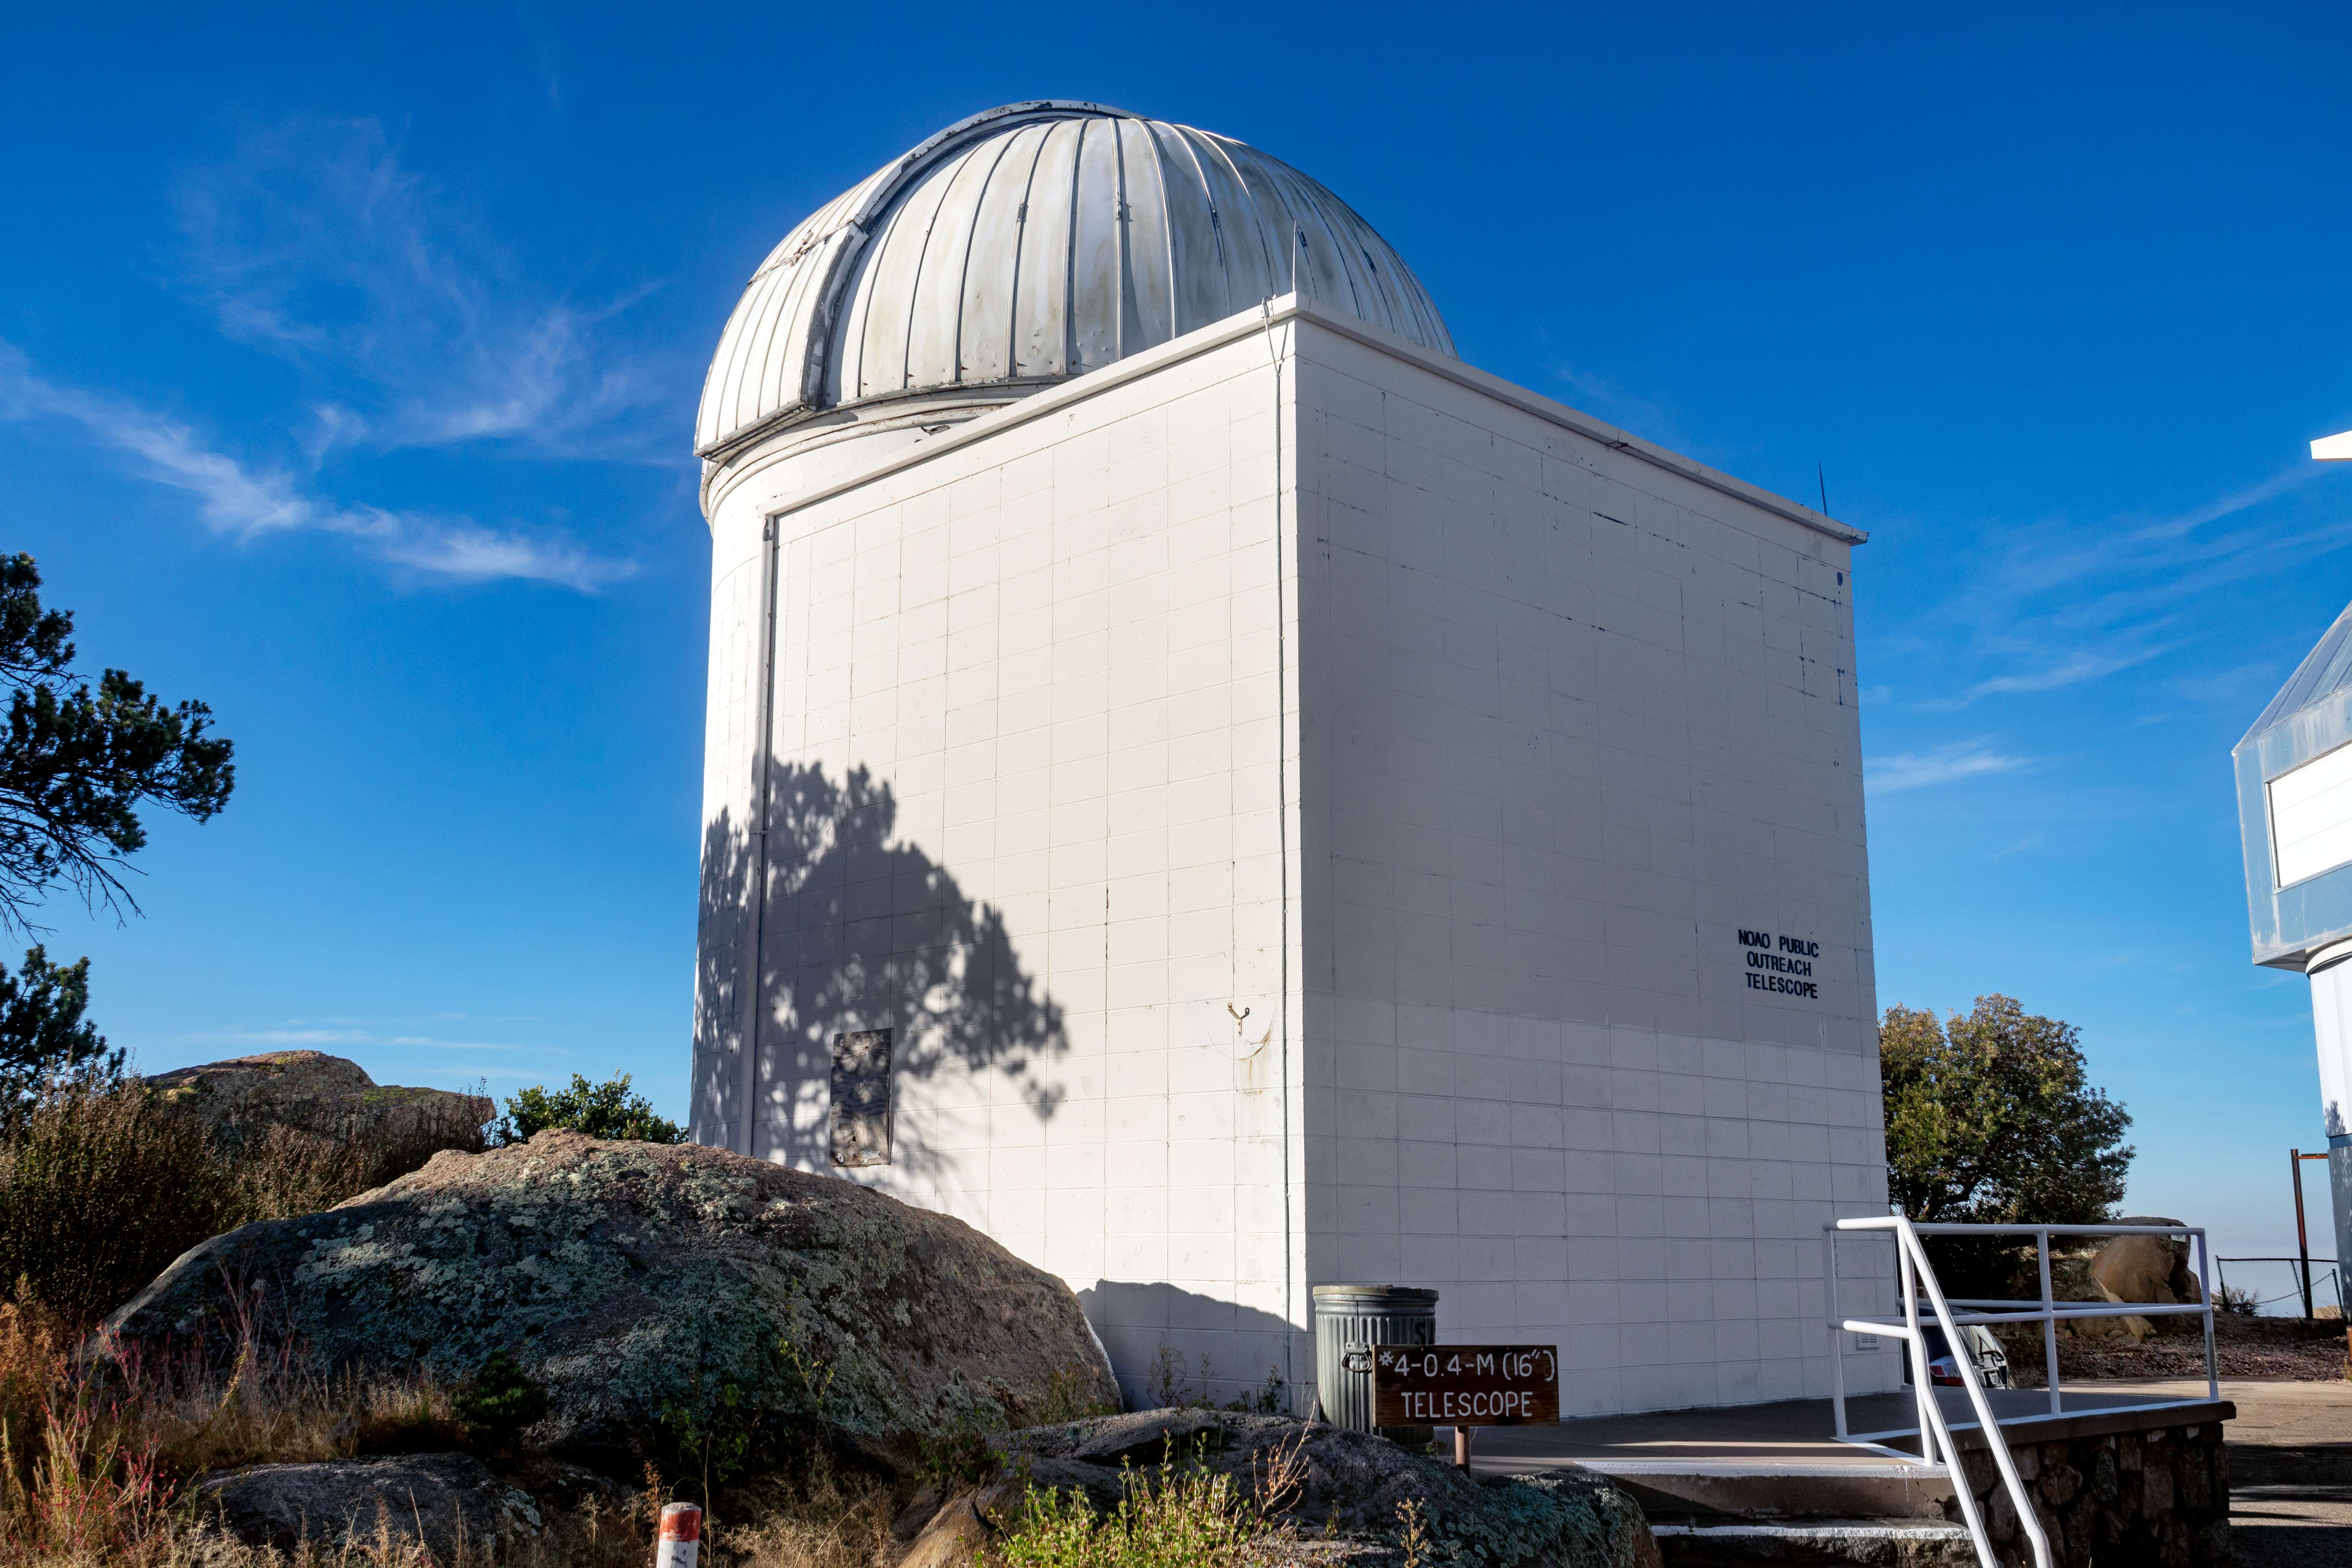

Visitor Center 0.4-Meter Levine Telescope

The Kitt Peak National Observatory's Visitor Center Levine 0.4-meter Telescope is dedicated to public night observing programs, astronomy workshops and an overnight telescope observing program.

Credit: NOIRLab/AURA/NSF